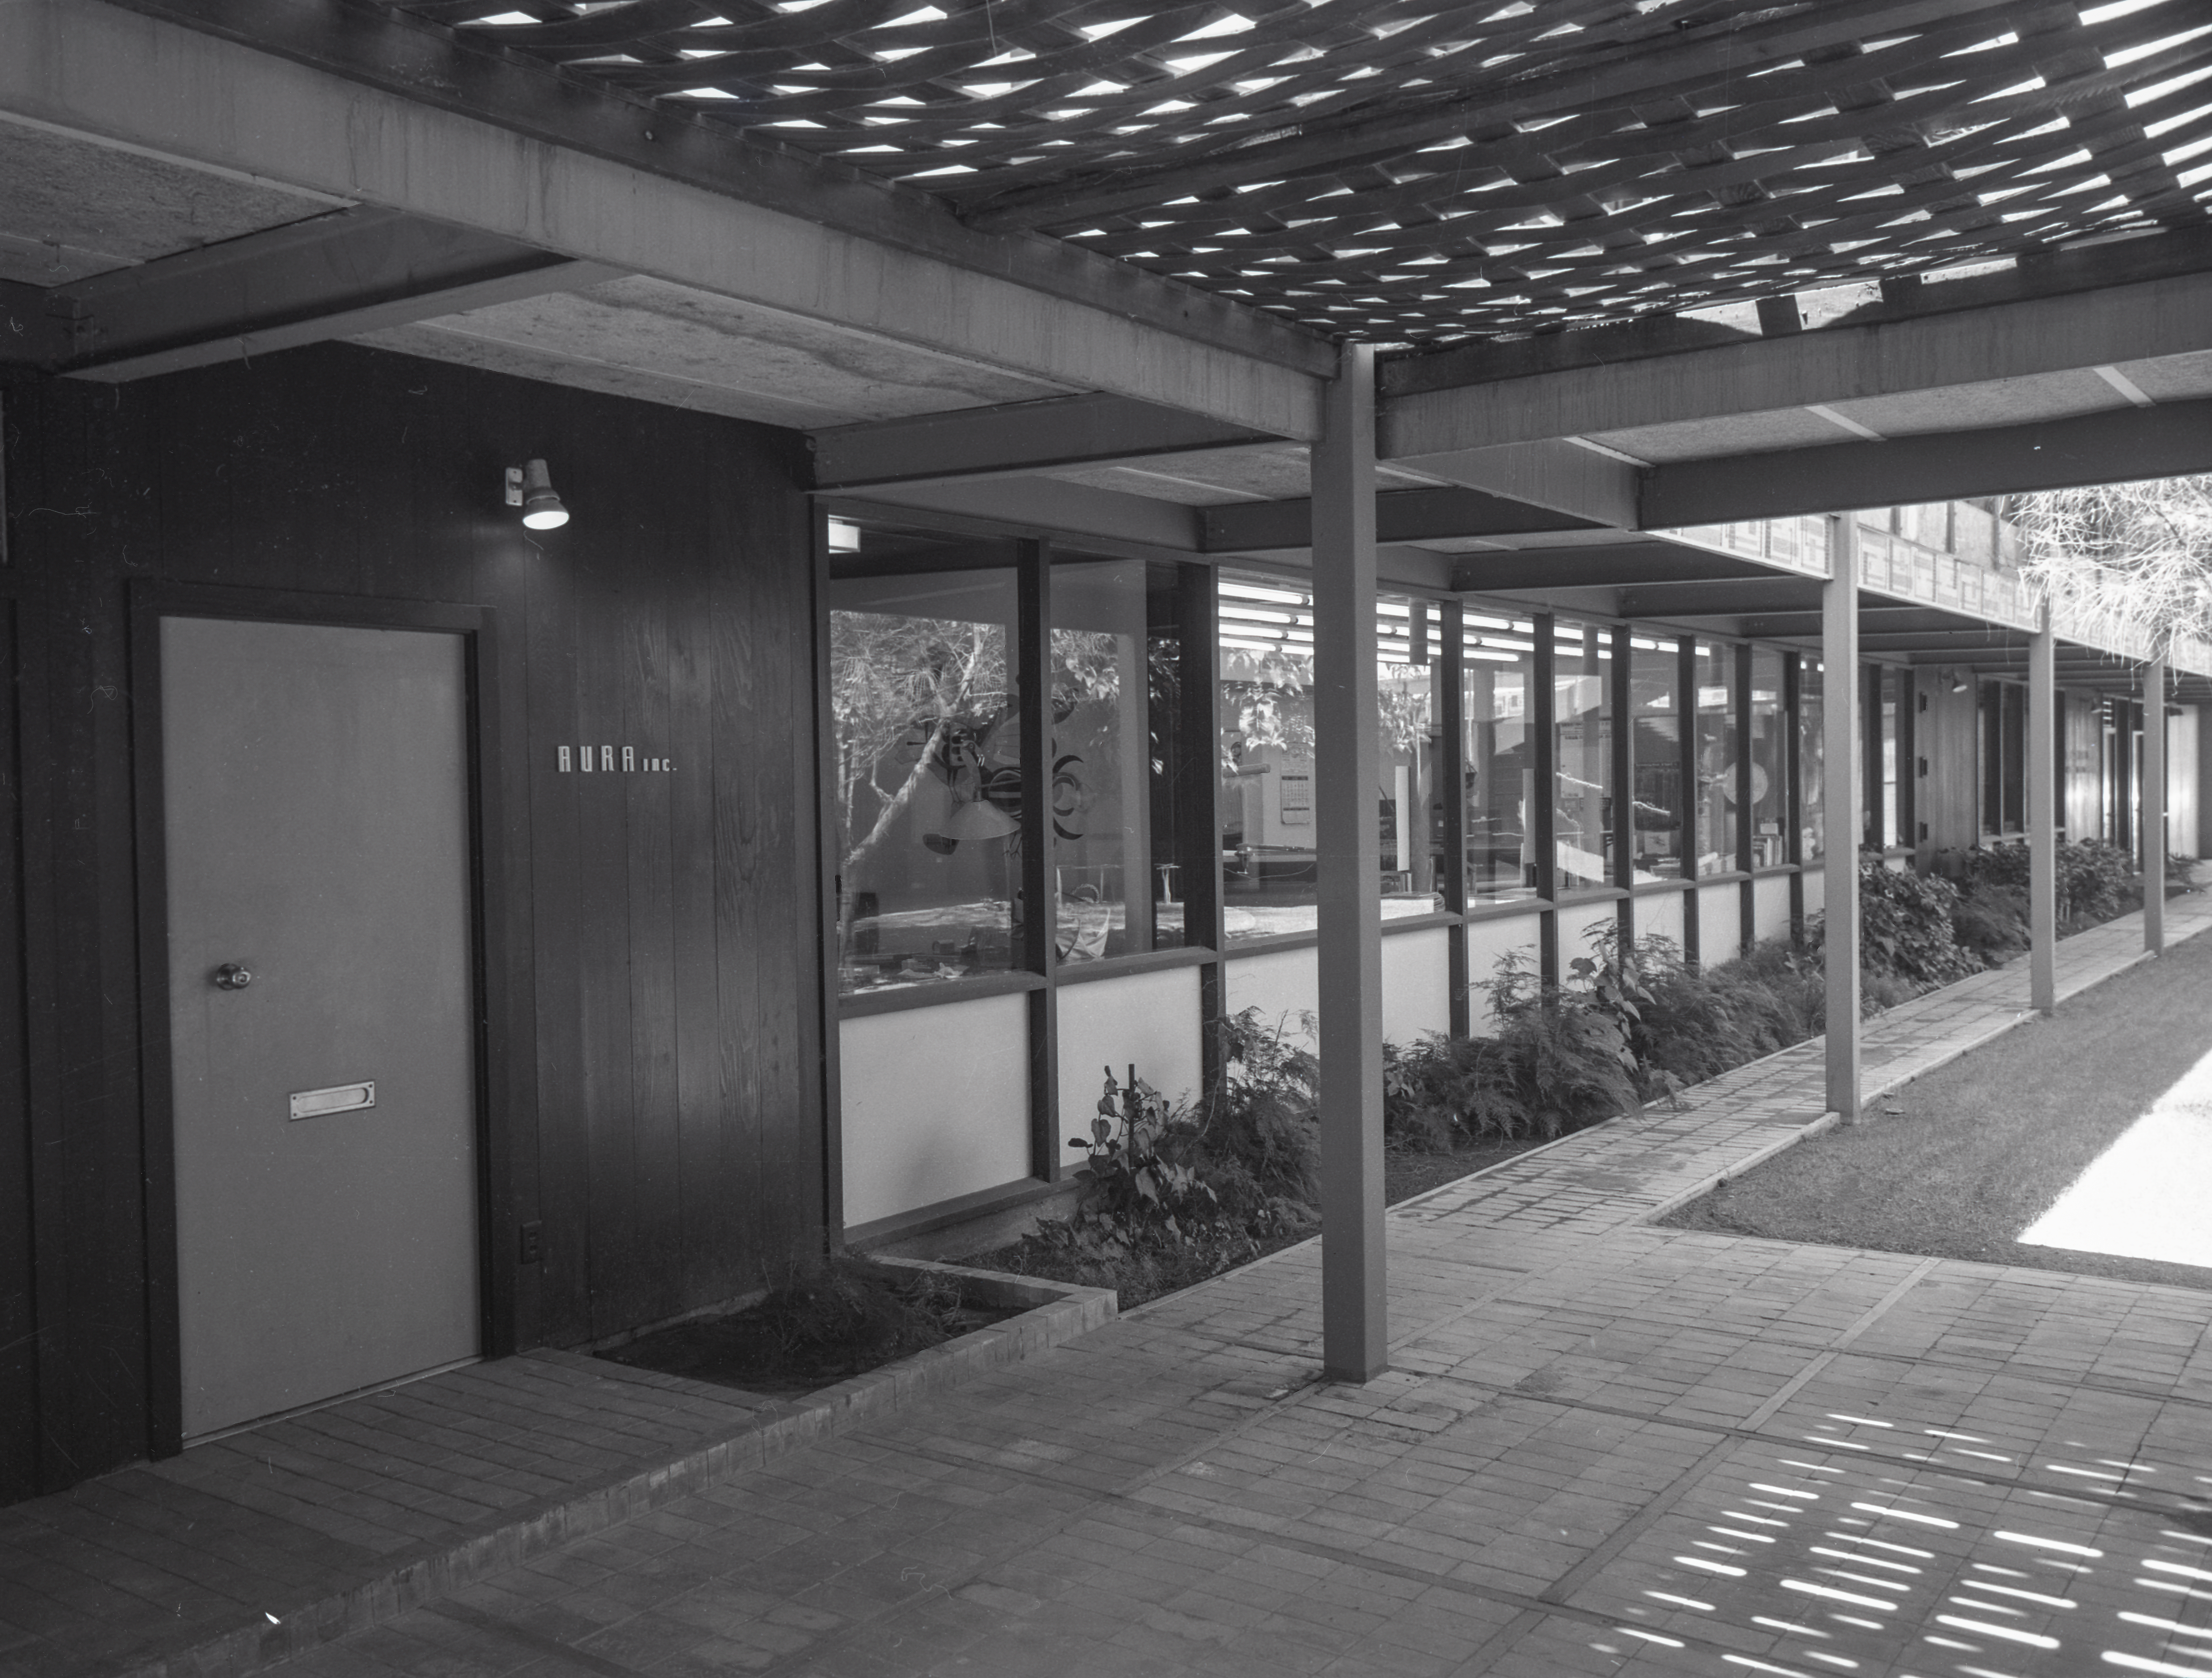

Phoenix Office, 1958

This image is stored at NOIRLab Headquarters in Tucson, Arizona. For the original negative of this image, see KPNO Negatives envelope 281-284, 284. It was captured around 1958.

This image shows the Phoenix Office.

This image is part of NSF NOIRLab’s historical archives.

Credit: KPNO/NOIRLab/NSF/AURA